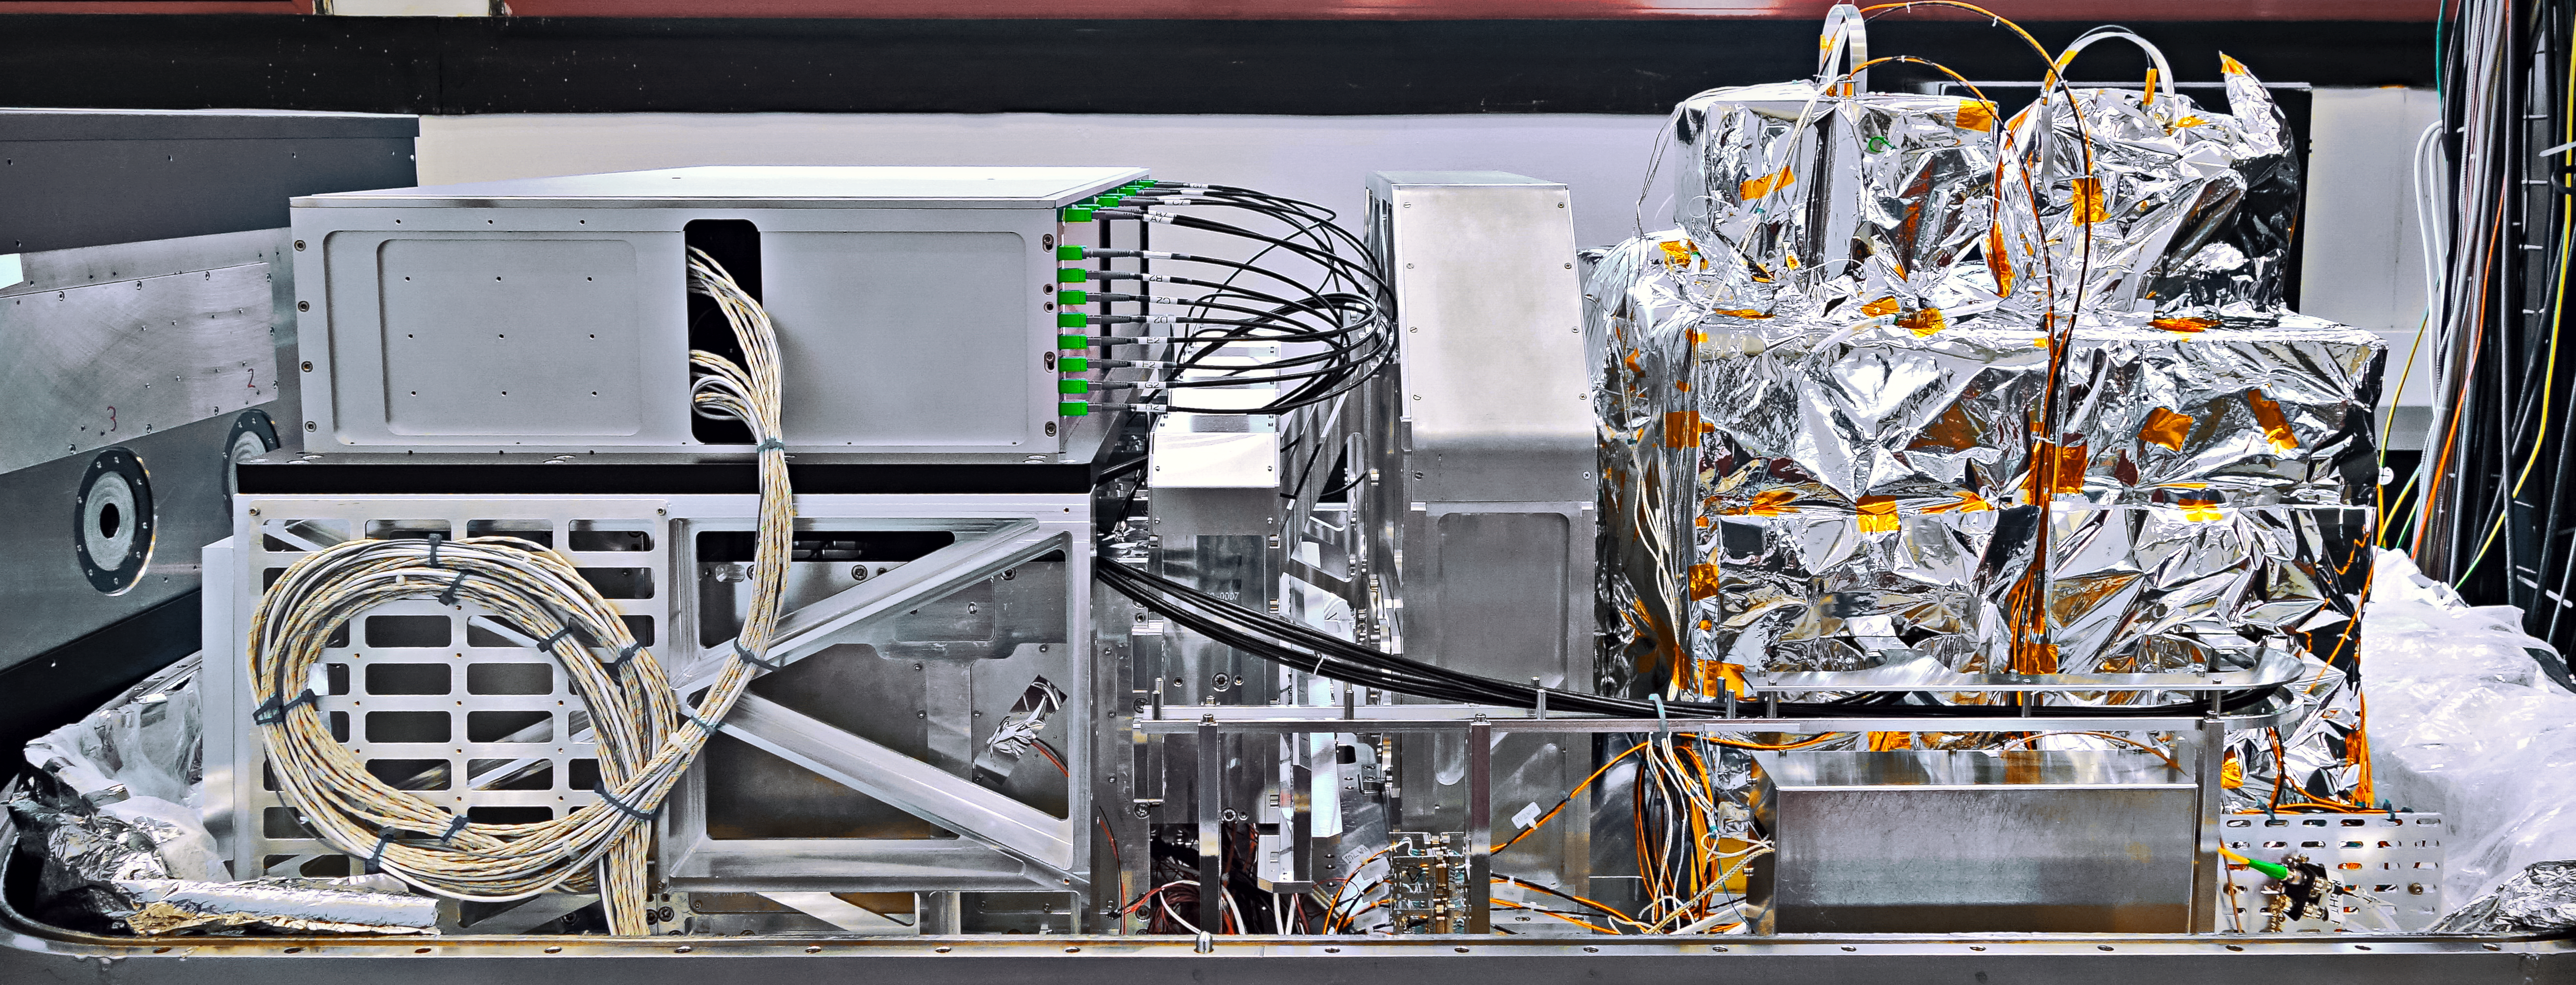

GRAVITY — future probe of black holes

Zooming in on black holes is the main mission for the newly installed instrument GRAVITY at ESO’s Very Large Telescope in Chile. During its first observations, GRAVITY successfully combined starlight using all four Auxiliary Telescopes.

Credit: ESO/GRAVITY consortium